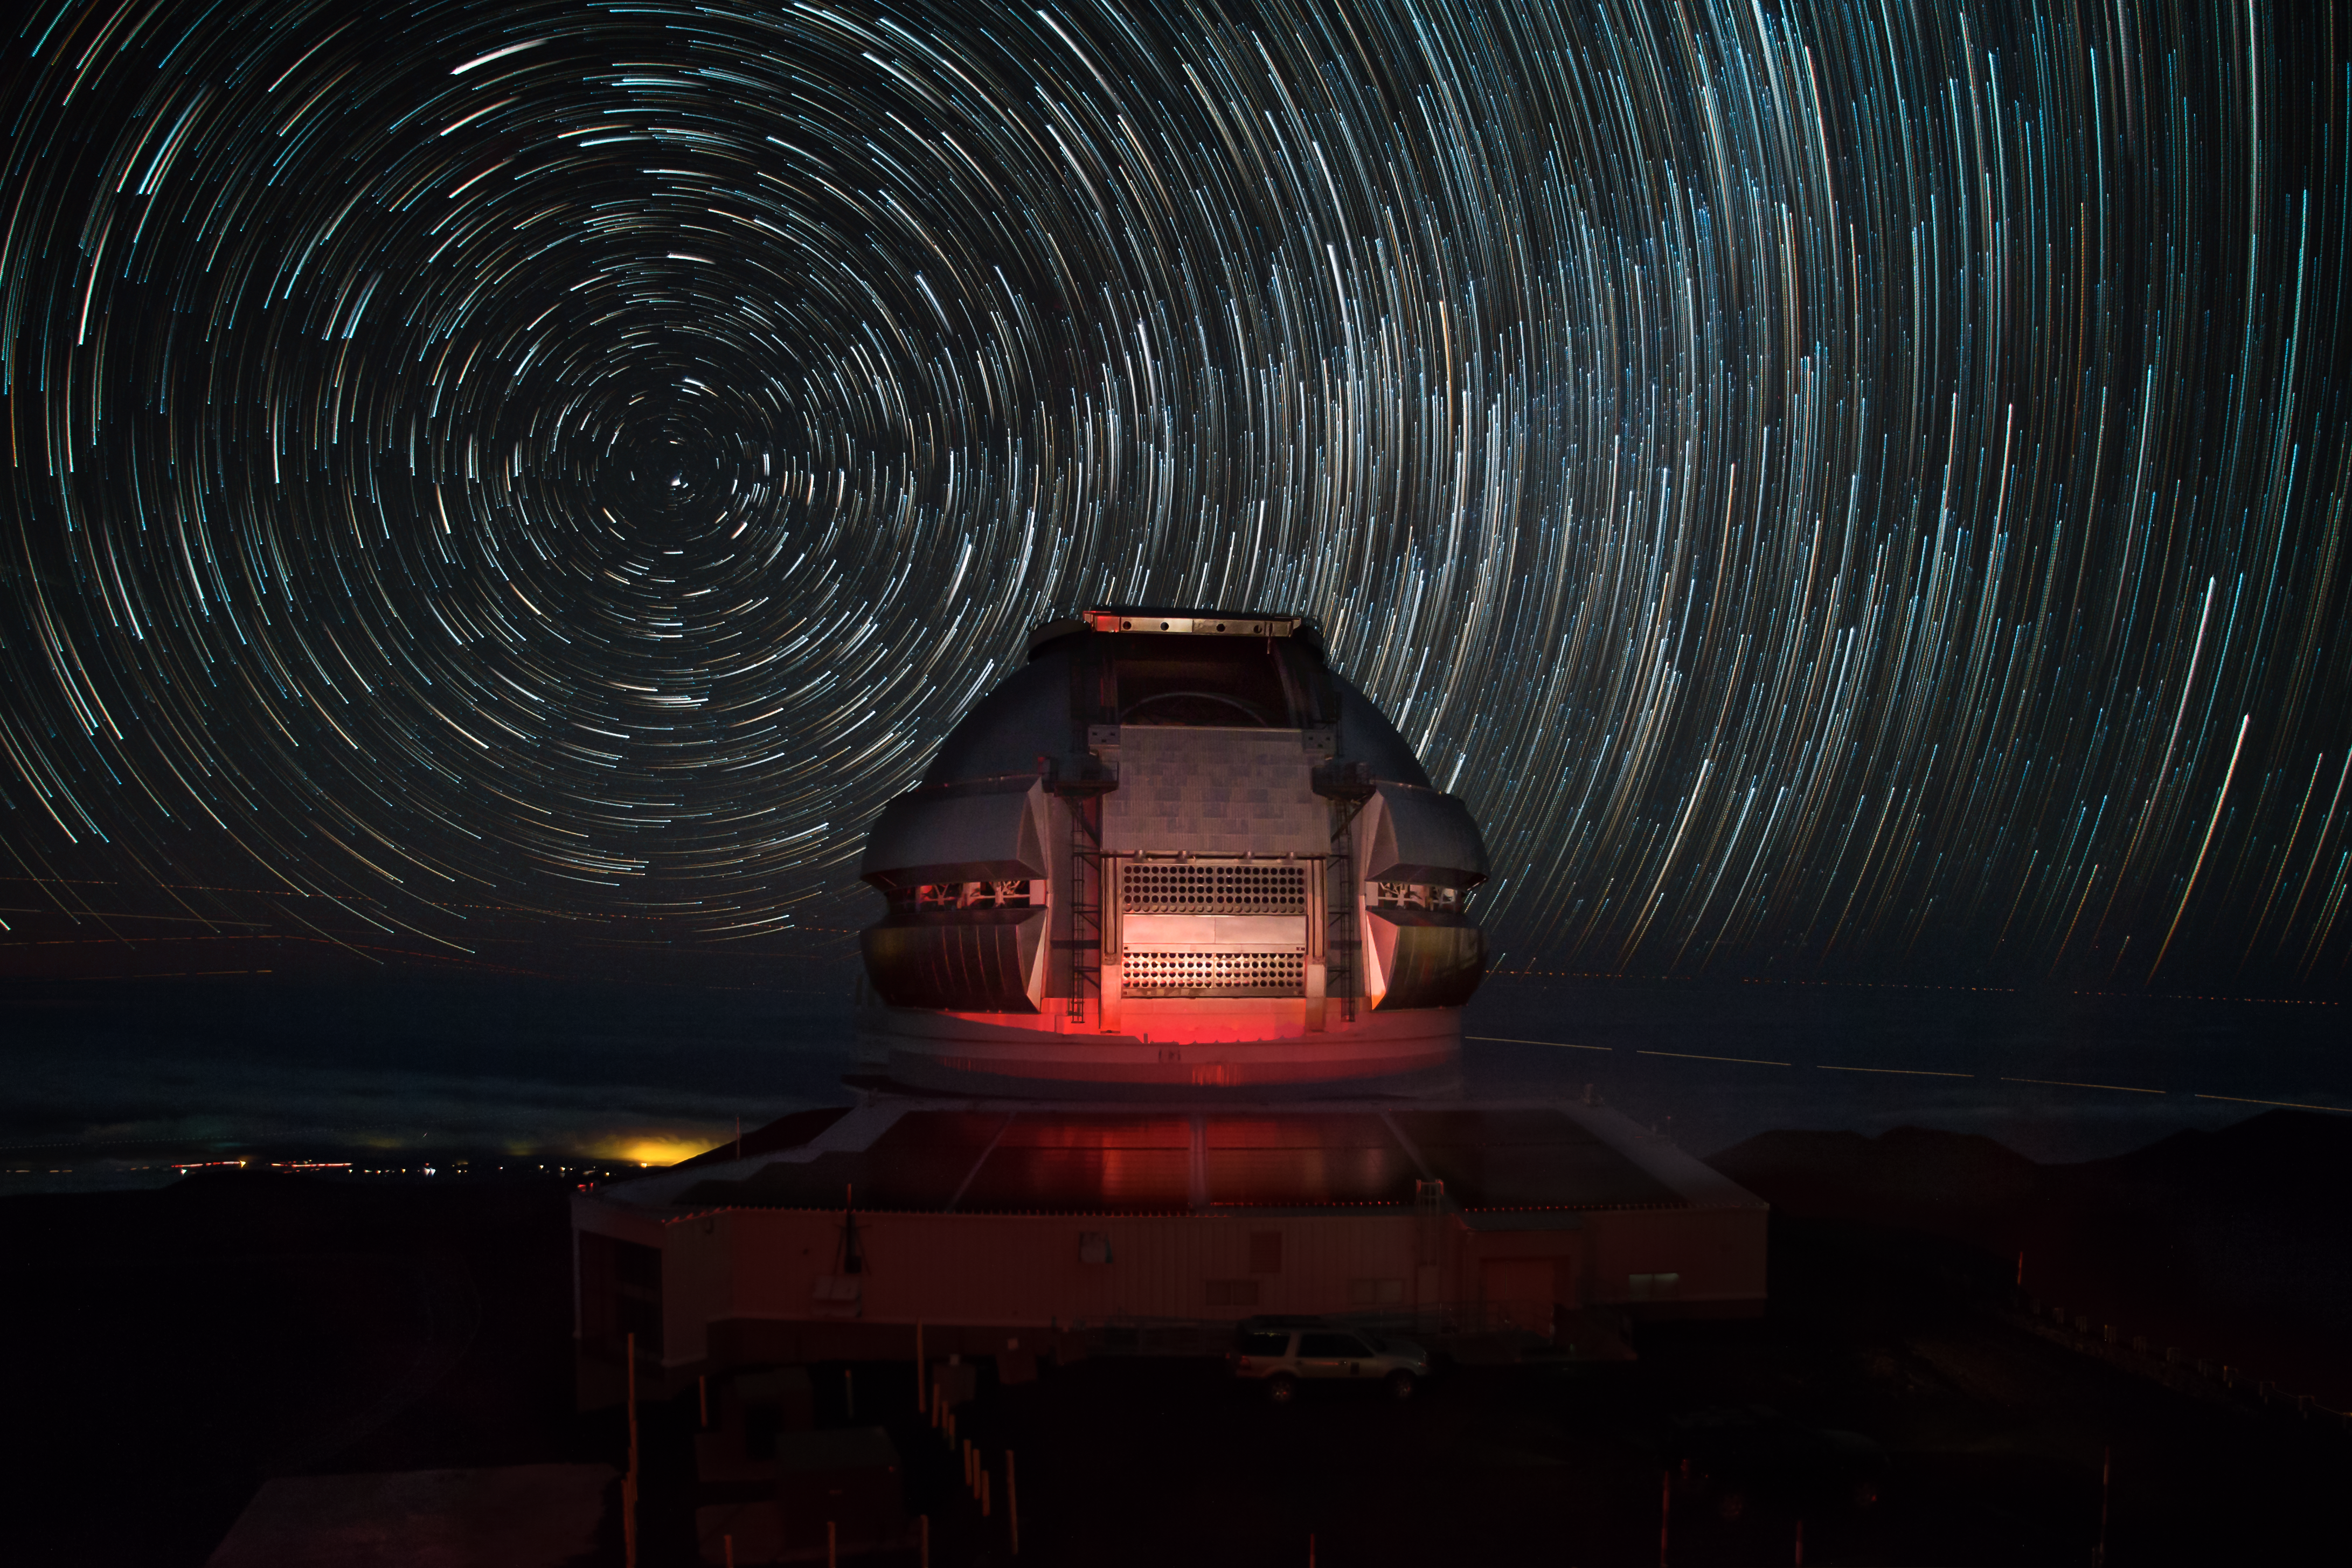

Maunakea Star Trails Over Gemini North's Photo Voltaic Panels

A one hour time-lapse sequence at the Gemini North telescope shot from the University of Hawai‘i's 88" telescope telescope catwalk. The dark skies above Maunakea show a deep field of stars before moonrise. The dome is illuminated (and reflected in the photo voltaic panels) by the tail-lights of a few passing cars.

Credit: International Gemini Observatory/Joy Pollard